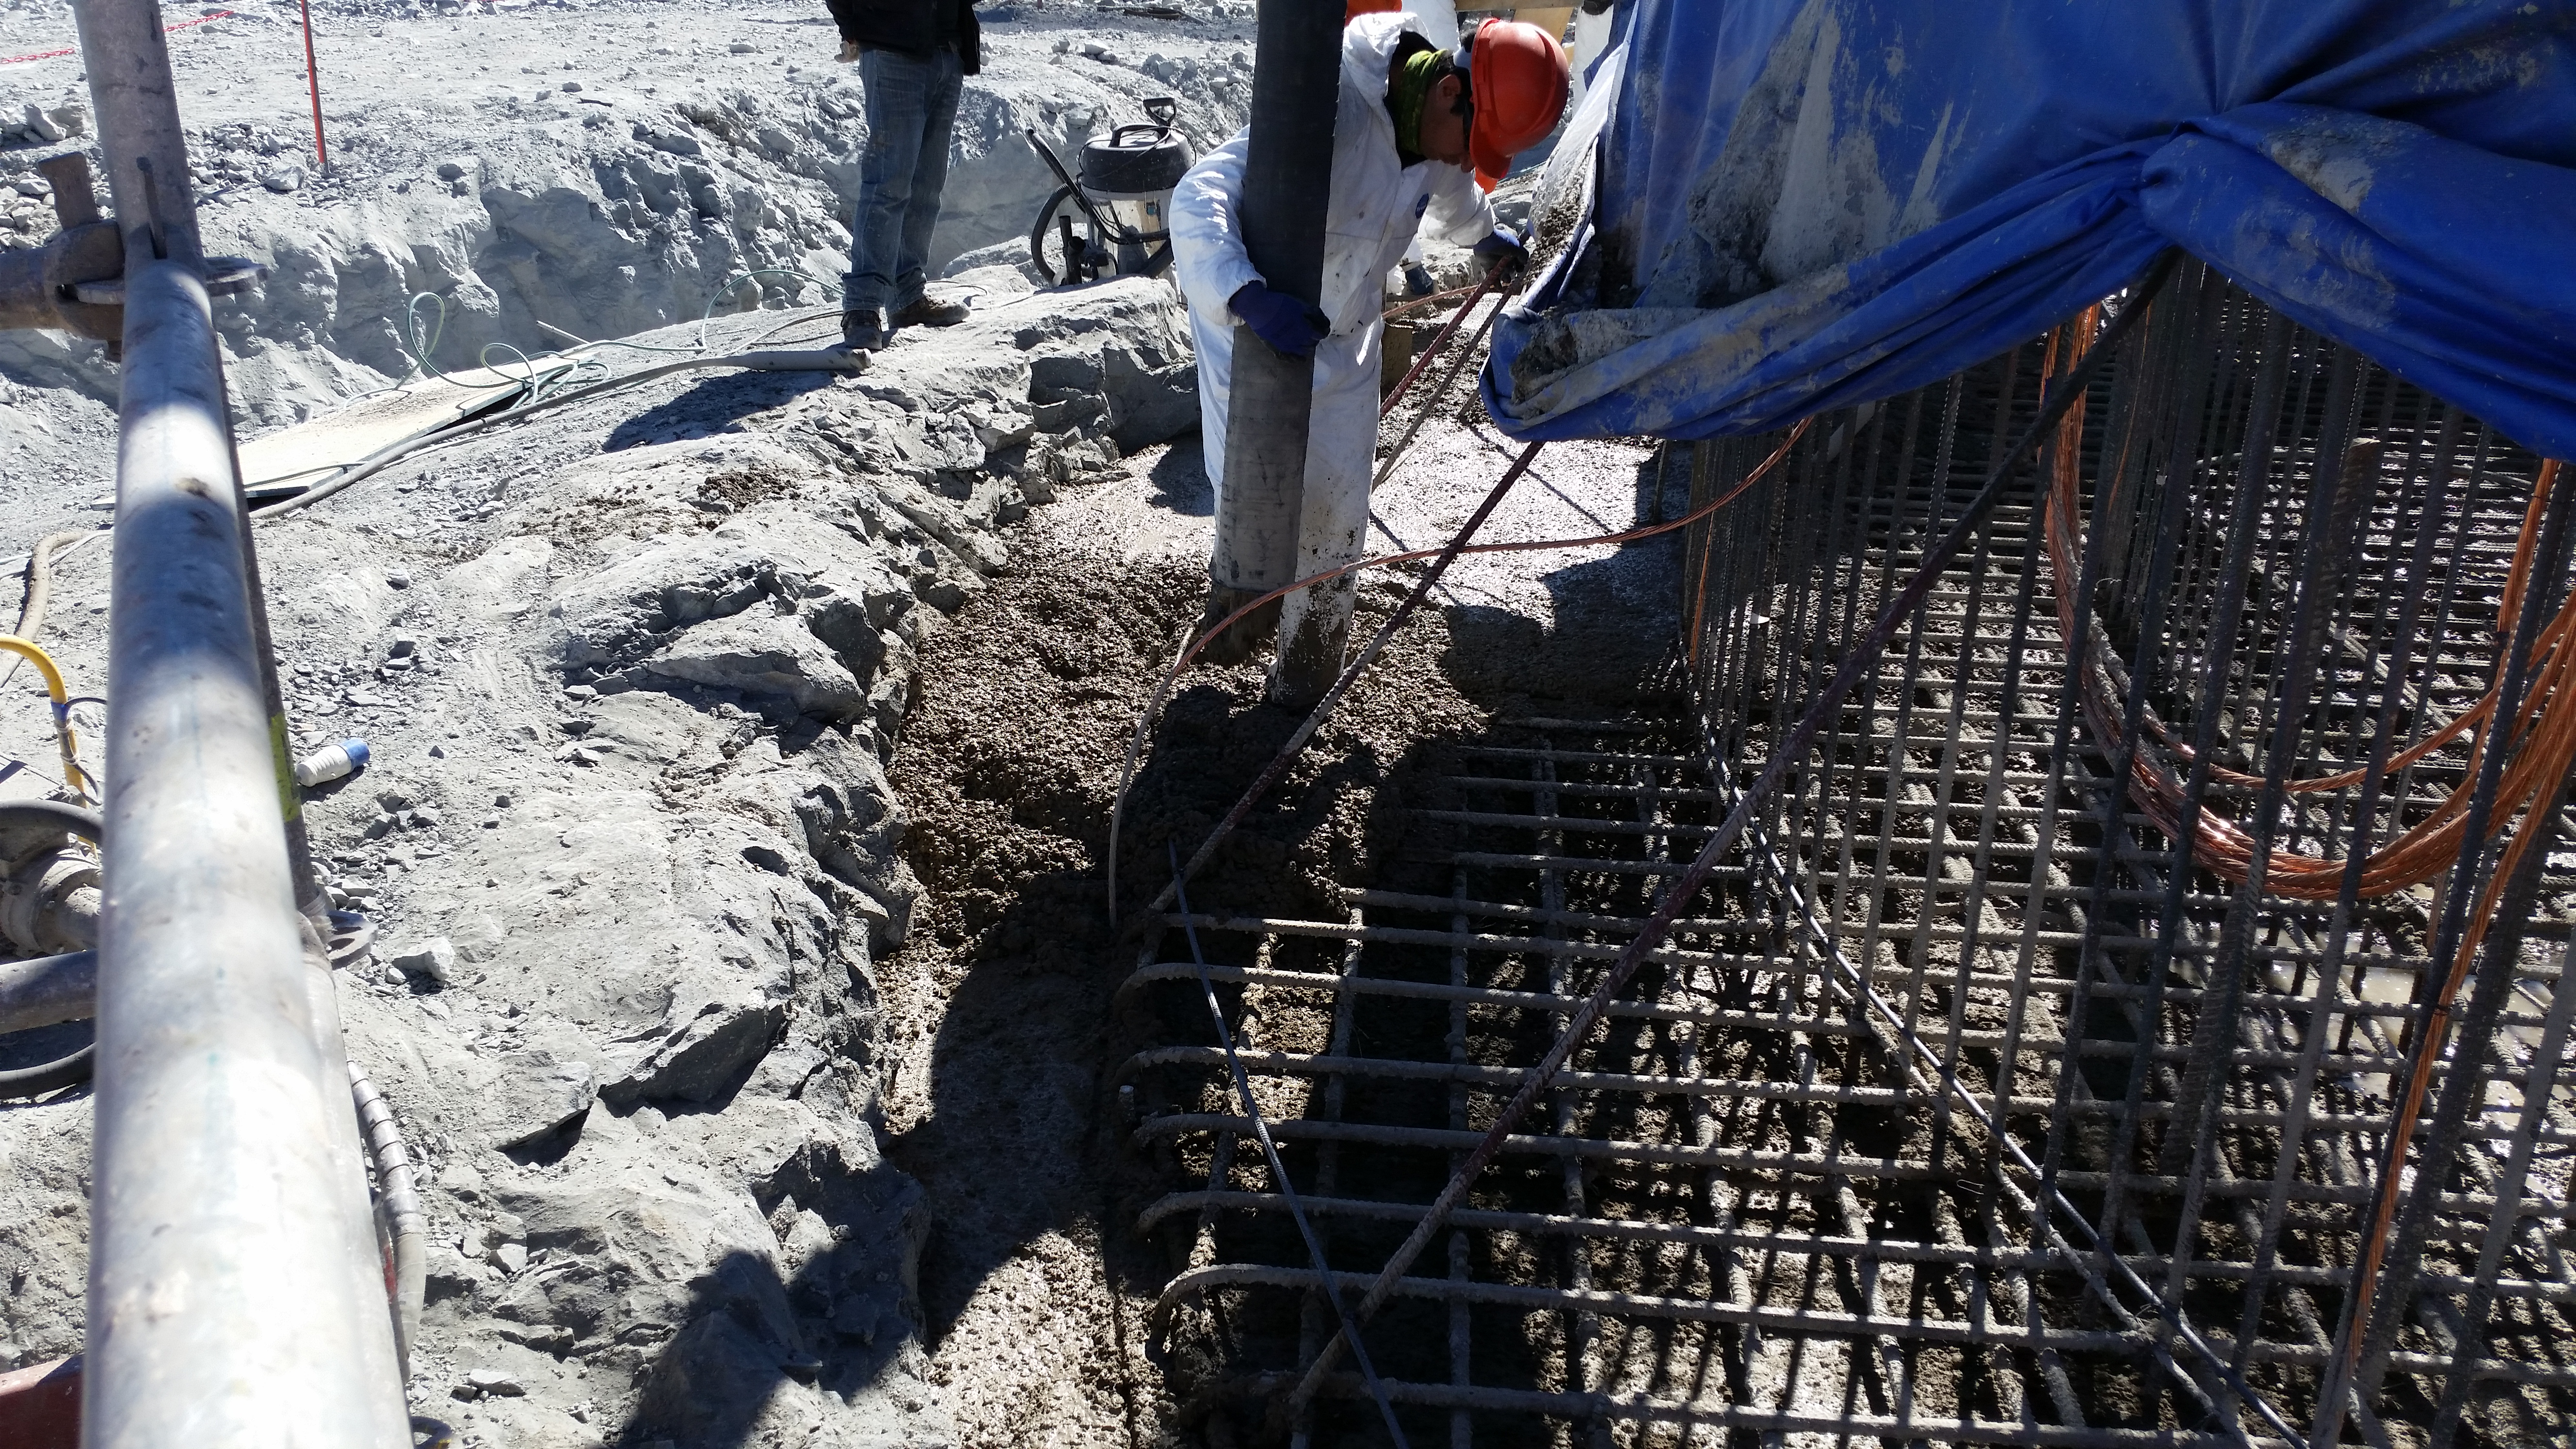

Foundation 7

General view: concrete in the pier foundation. Close to completion.

Credit: Rubin Observatory/NSF/AURA